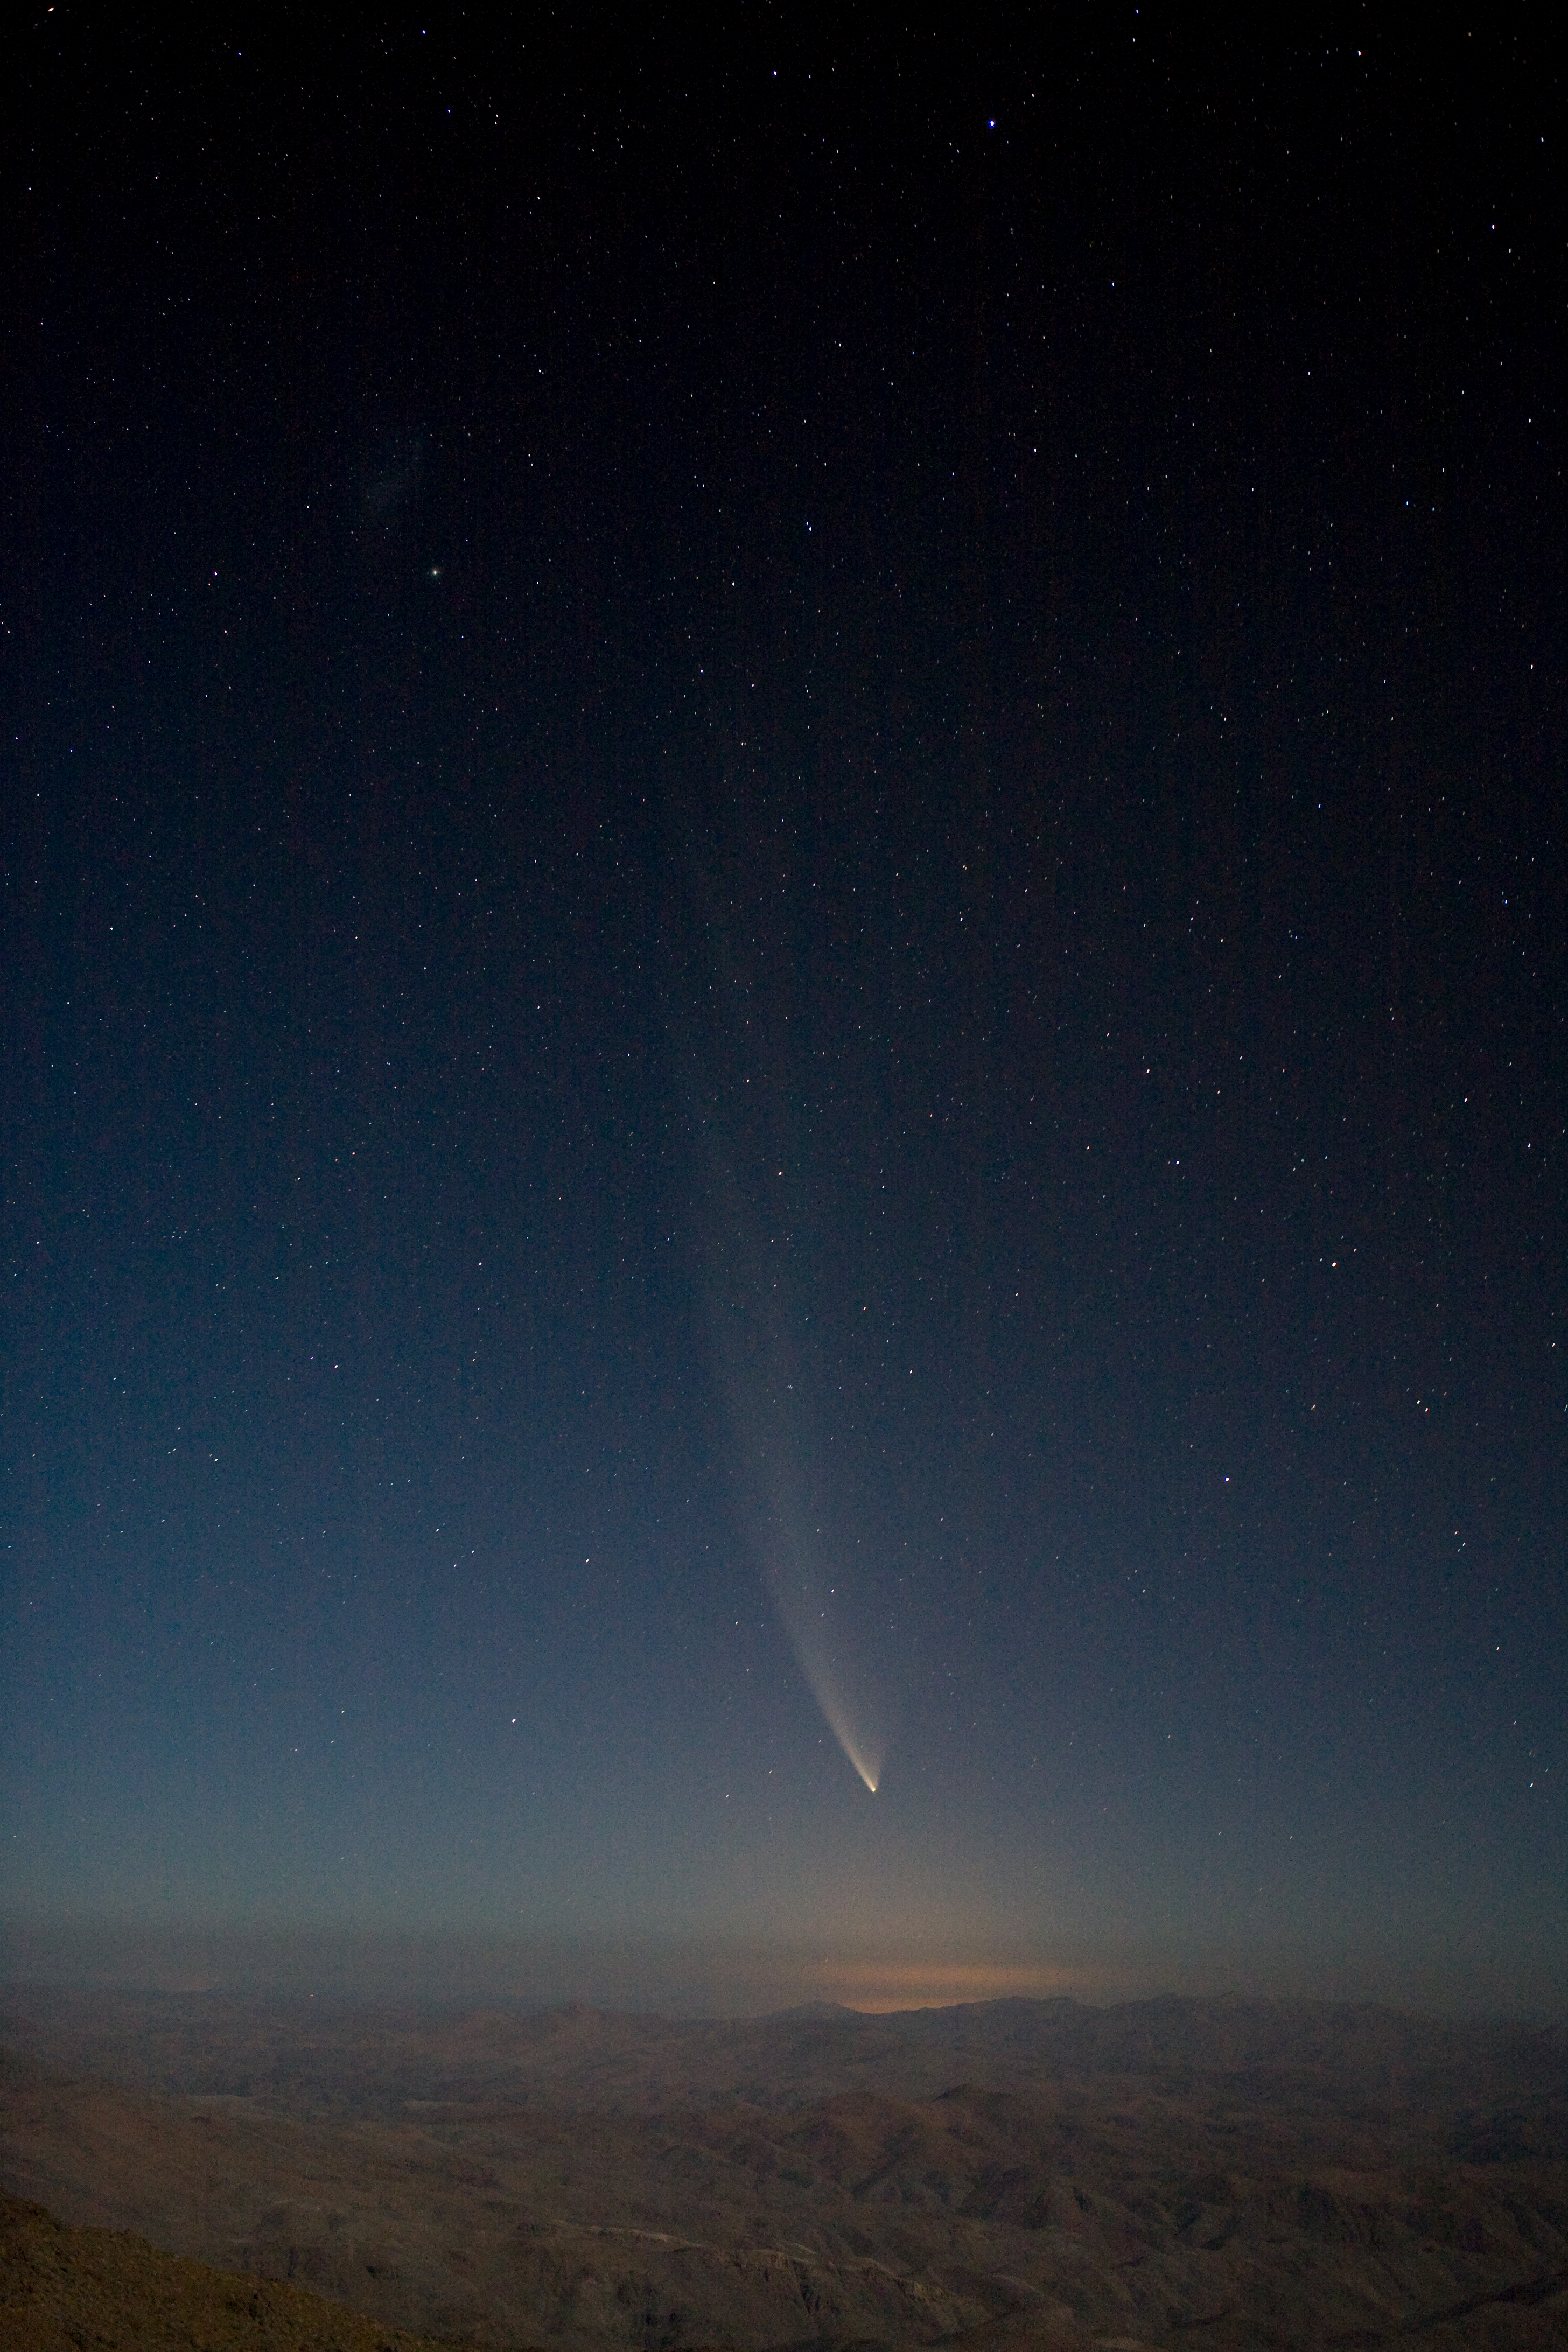

Comet McNaught over La Silla

Comet McNaught over Cerro La Silla in January 2007.

Credit: ESO/H.H.Heyer